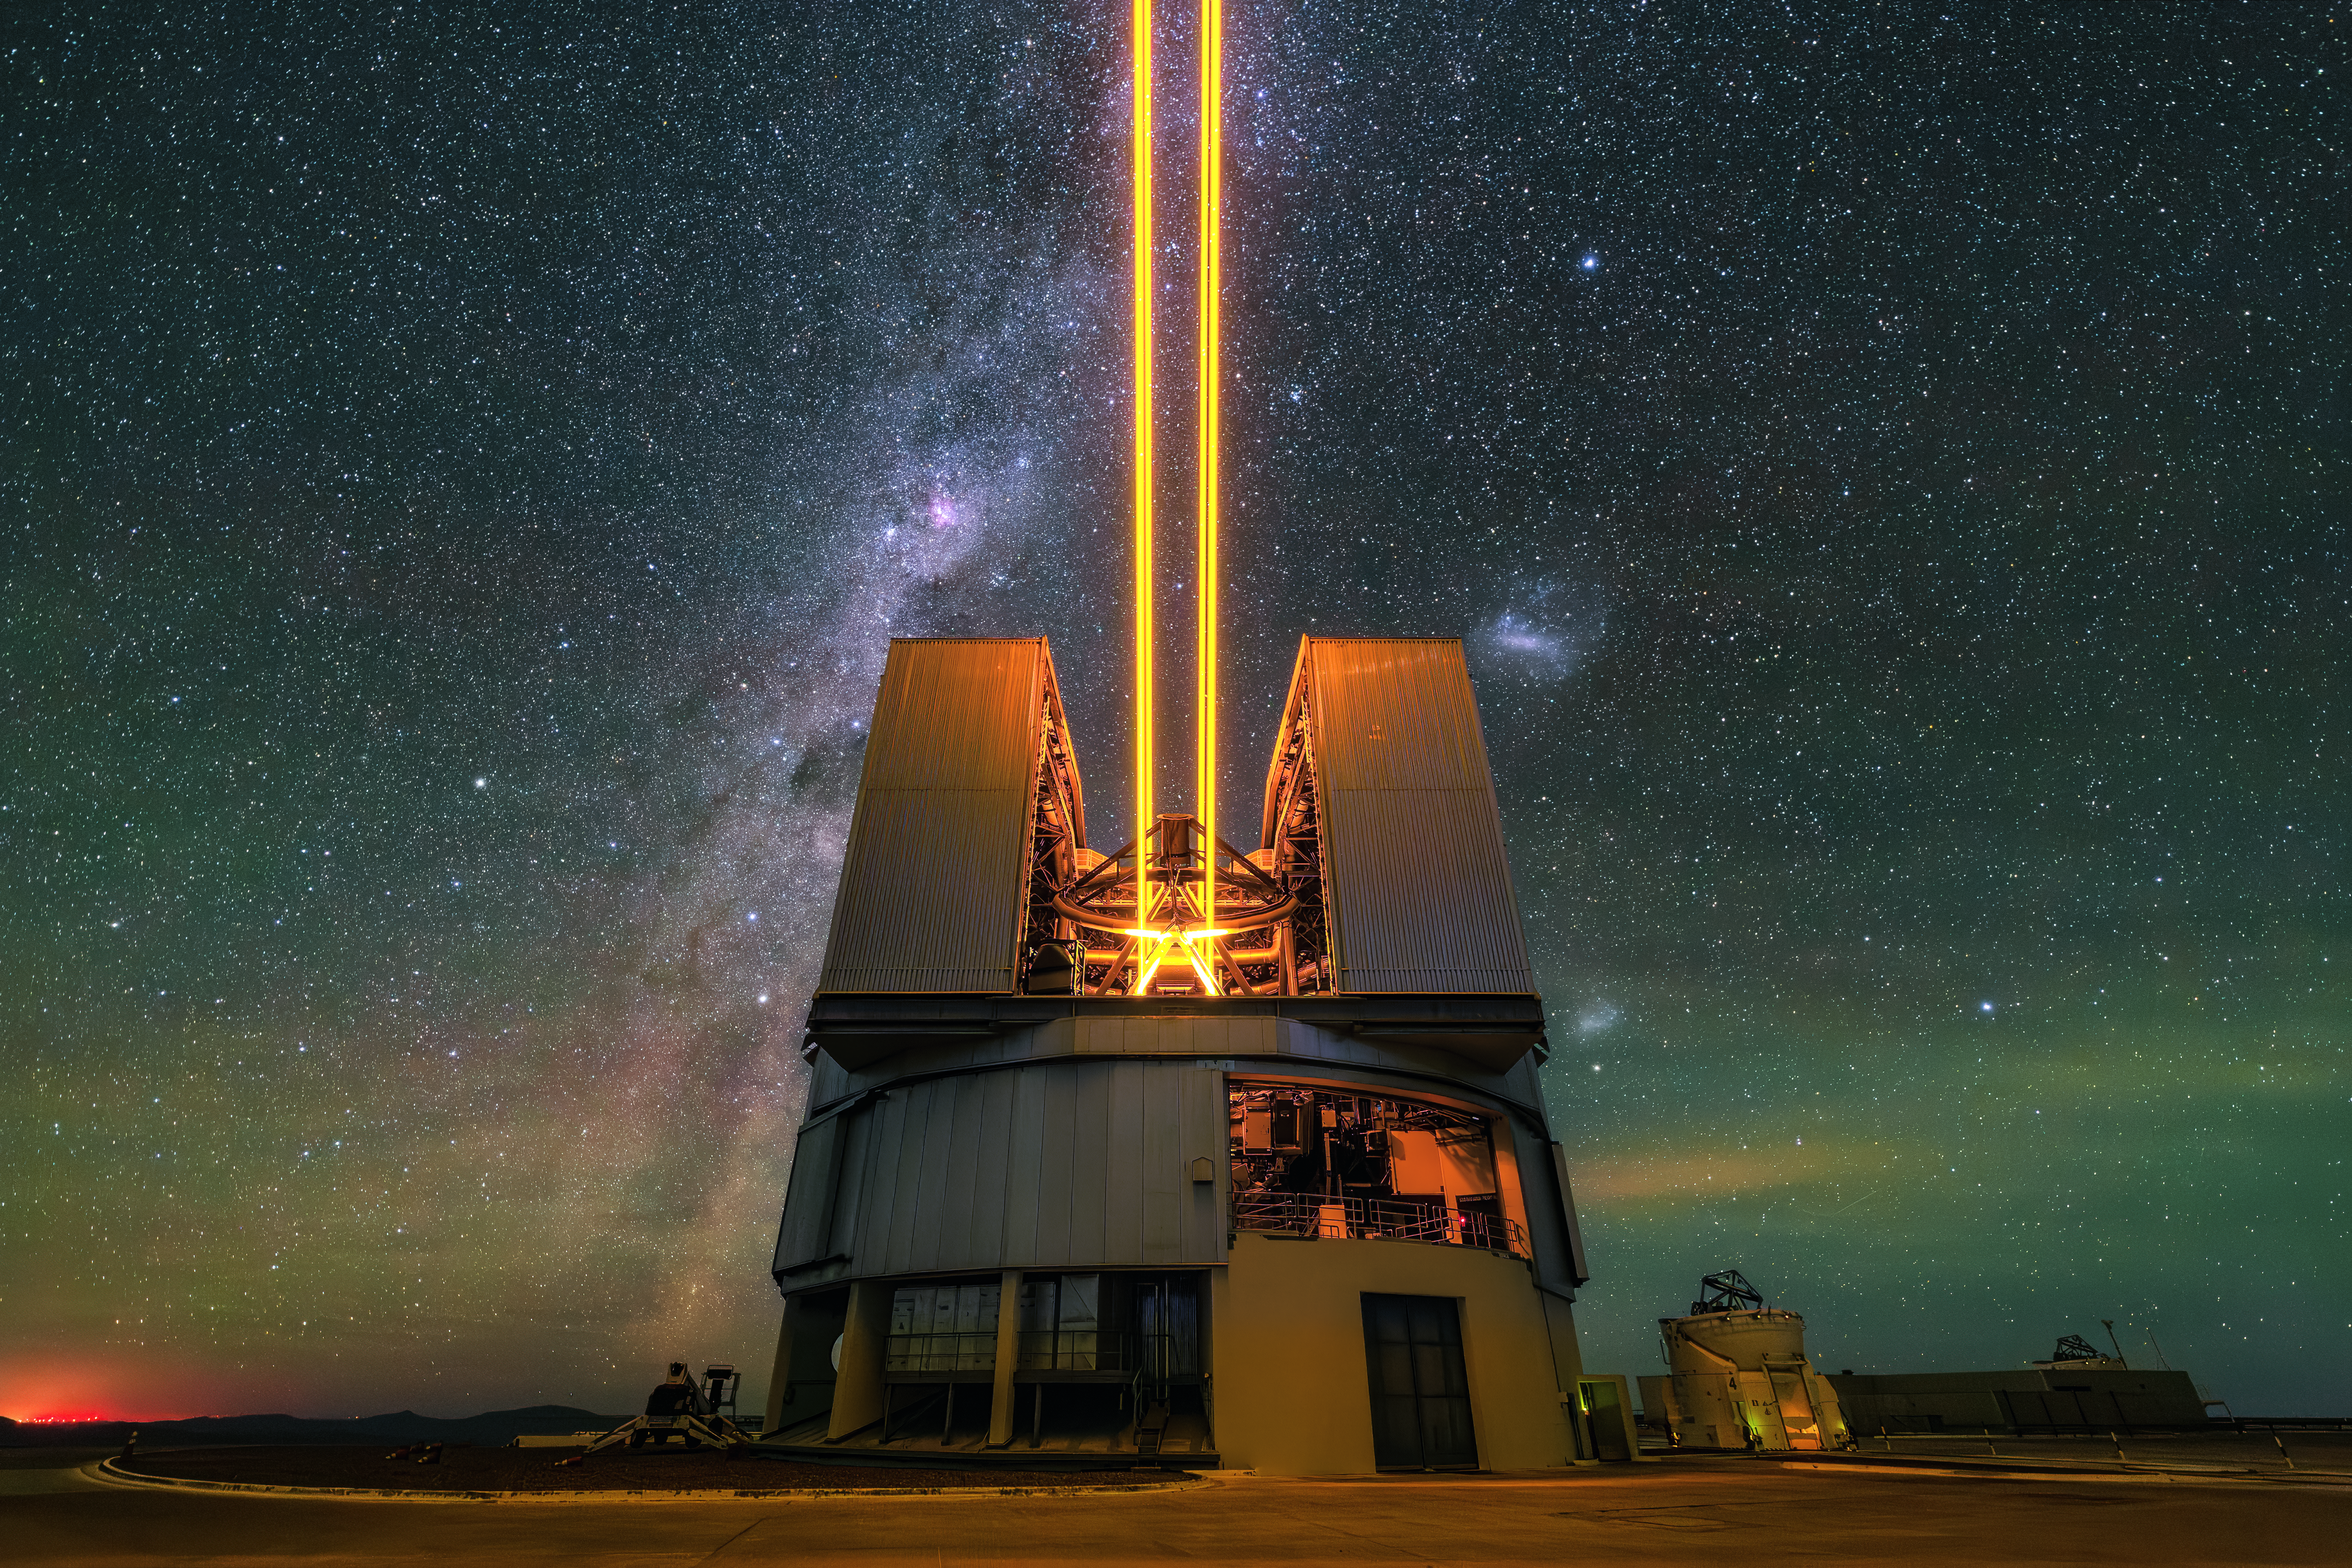

Piercing the skies above Paranal

Today’s Picture of the Week is a majestic portrait of UT4, one of the four 8-m telescopes of ESO’s Very Large Telescope (VLT). Framed against the star-filled sky of the Paranal Observatory, this telescope is much more than a passive observer. From within its dome, it pierces the peaceful night with four laser beams.

These lasers are projected from the 4 Laser Guide Star Facility (4LGSF), which UT4 uses to create its own artificial stars in the sky. The lasers create these points of light by exciting sodium atoms in the atmosphere, about 90 km above the ground, causing them to glow. These “stars” then act as guides, and by studying how they are blurred by the atmosphere the telescope learns how to adjust for atmospheric turbulence — the same turbulence that makes every little star twinkle.

The adjustments are made by UT4’s adaptive optics system, which can precisely deform the telescope’s secondary mirror to cancel out atmospheric disturbances measured by the system. Using adaptive optics, a ground-based telescope can take much sharper images than the atmosphere would normally allow — it’s almost as good as sending the VLT up into space.

Soon, the other three 8-m telescopes of the VLT will be equipped with one laser each. This is part of a series of upgrades of the VLT Interferometer and its GRAVITY+ instrument, which can combine the light of several telescopes to create a huge “virtual” telescope. Another massive eye on the sky, ESO’s Extremely Large Telescope (ELT), is nearing completion not far from Paranal, and will be equipped with at least 6 lasers, to deliver the sharpest images possible with a ground-based telescope.

Credit: ESO/A. de Burgos Sierra